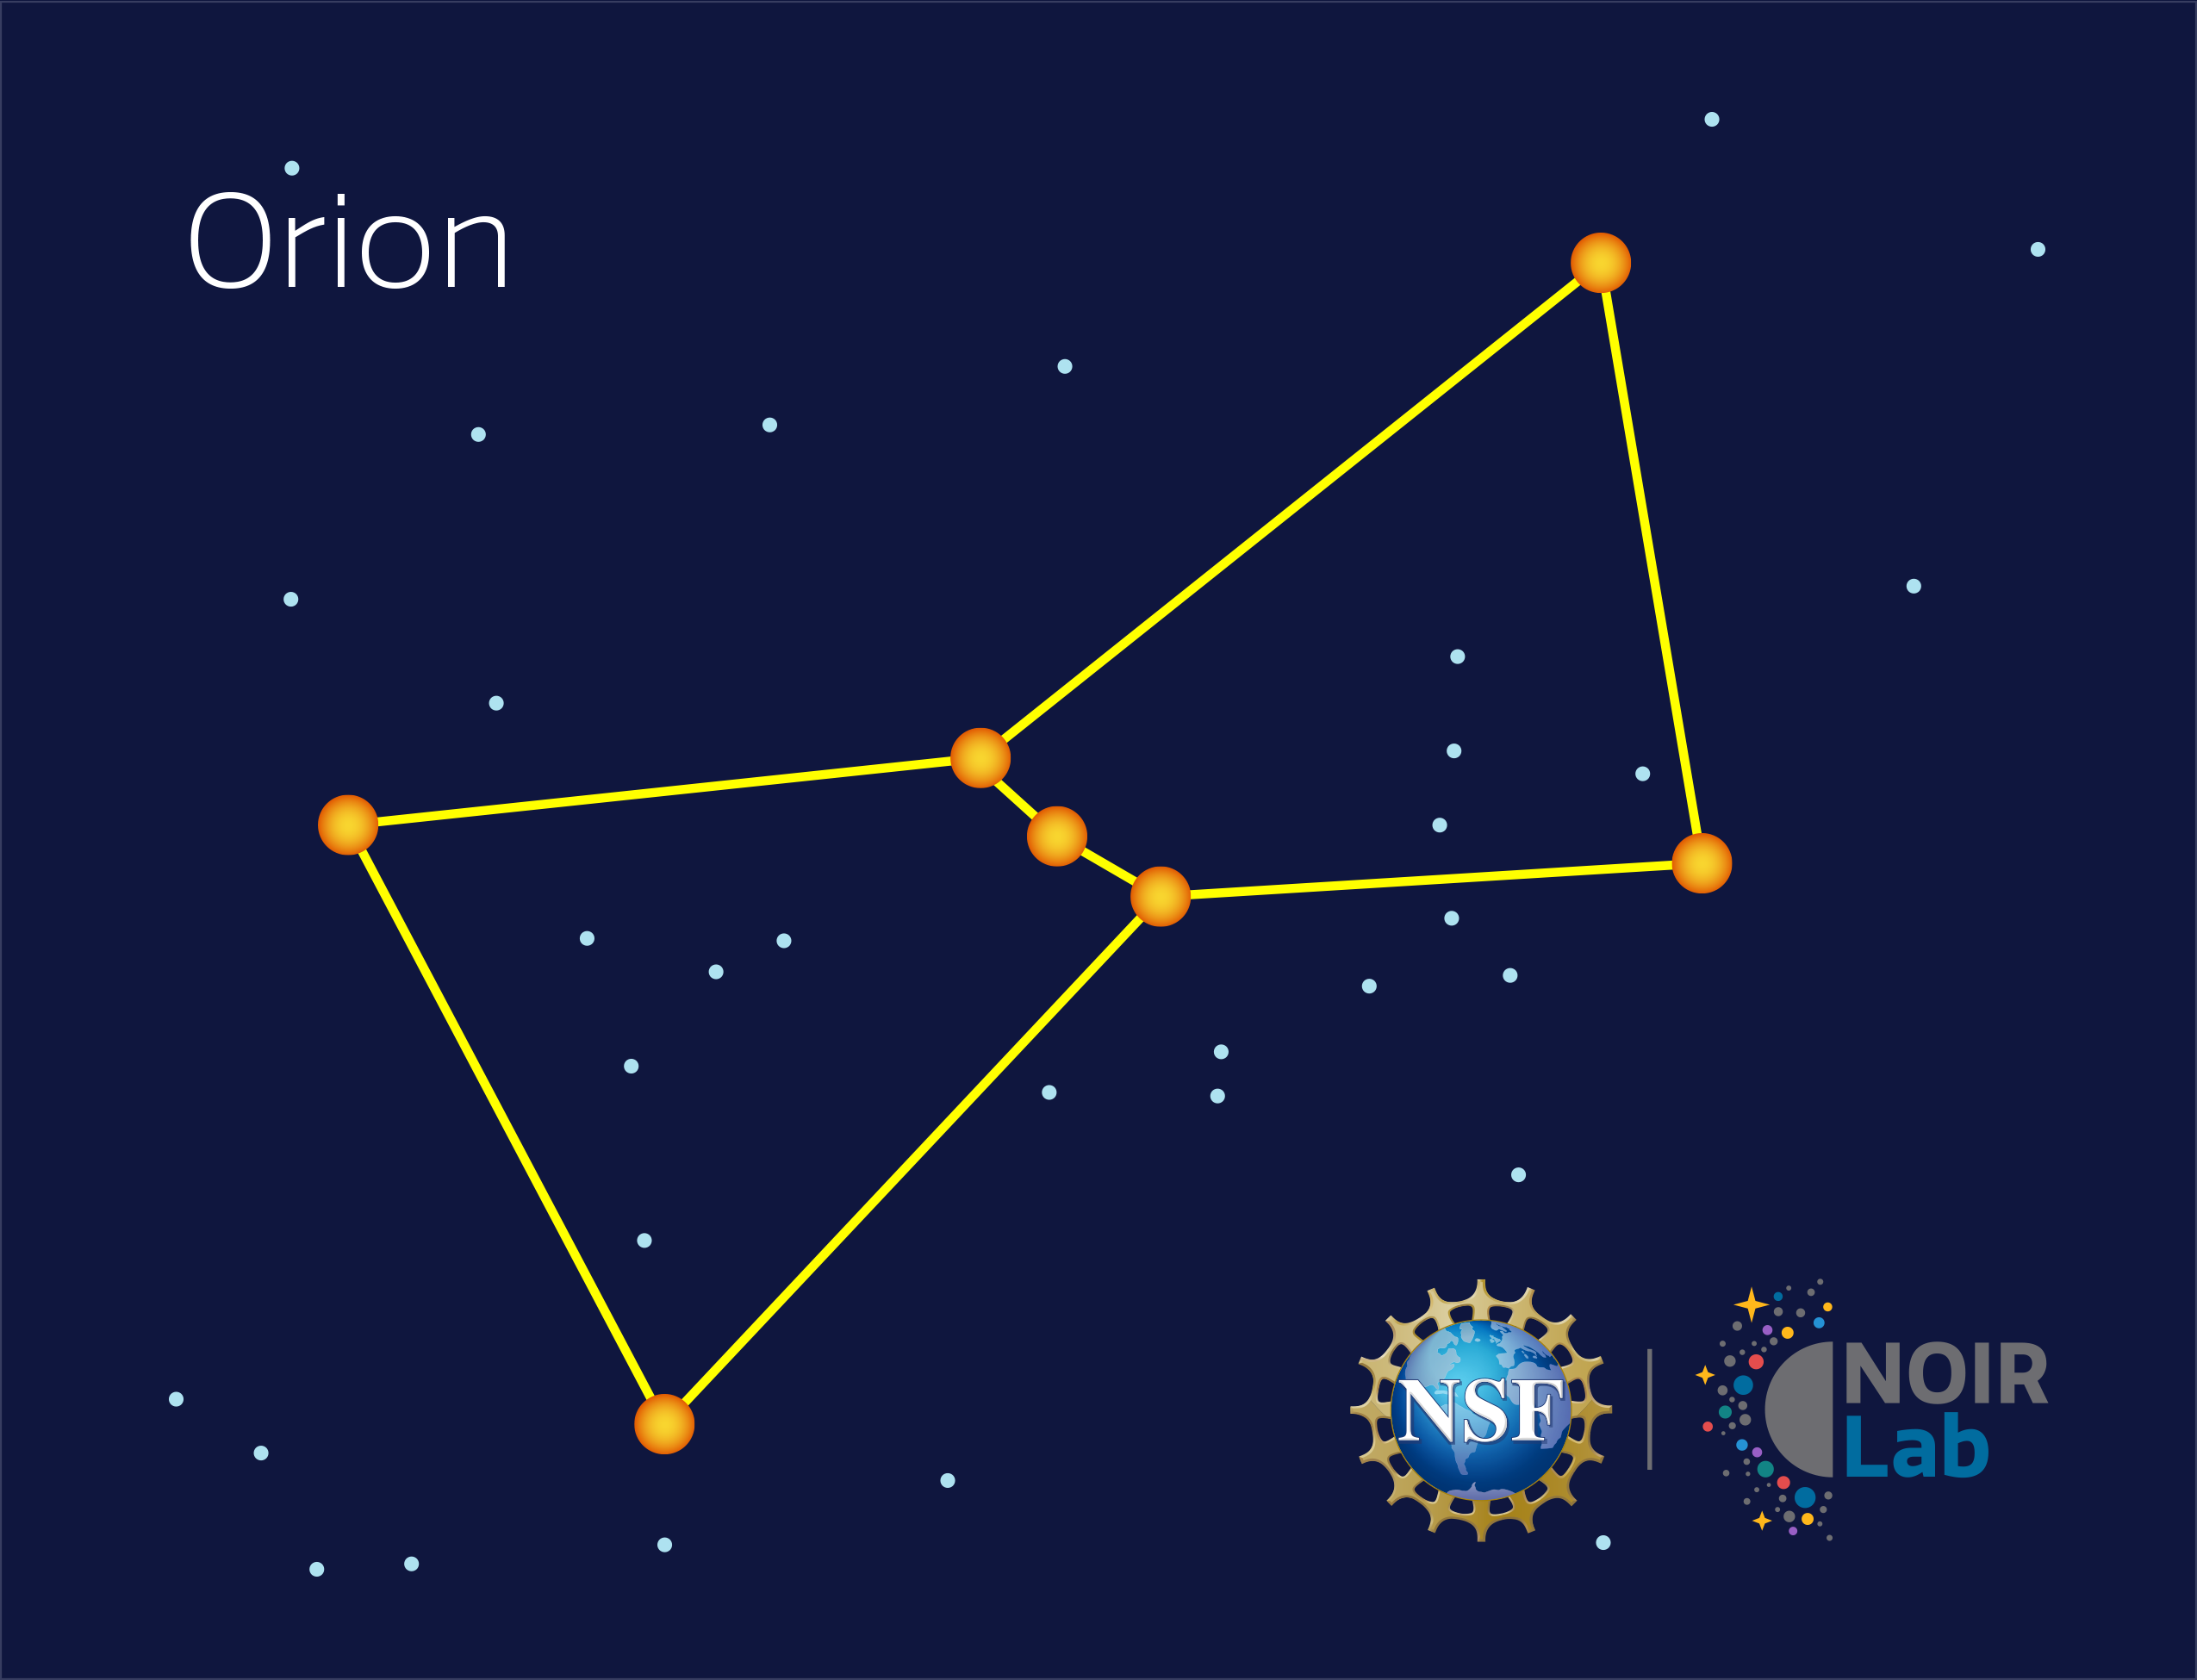

Orion

Credit: NOIRLab